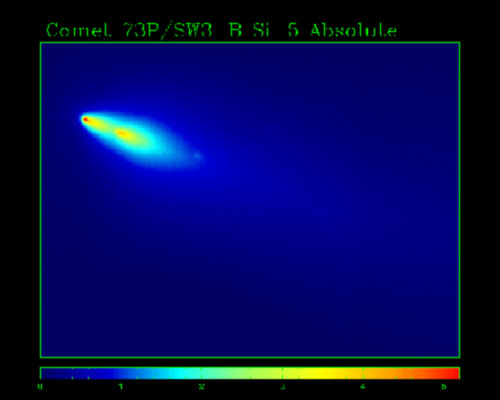

Comet 73P/Schwassmann-Wachmann 3 as imaged by Gemini North

Comet 73P/Schwassmann-Wachmann 3 as imaged by Gemini North in the mid-infrared using the MICHELLE mid-infrared spectroscope. These data were obtained on the morning of May 13 (HST) as part of the Gemini student observation program for Hawai‘i Island students as described in this story.

Credit: International Gemini Observatory/NOIRLab/NSF/AURA